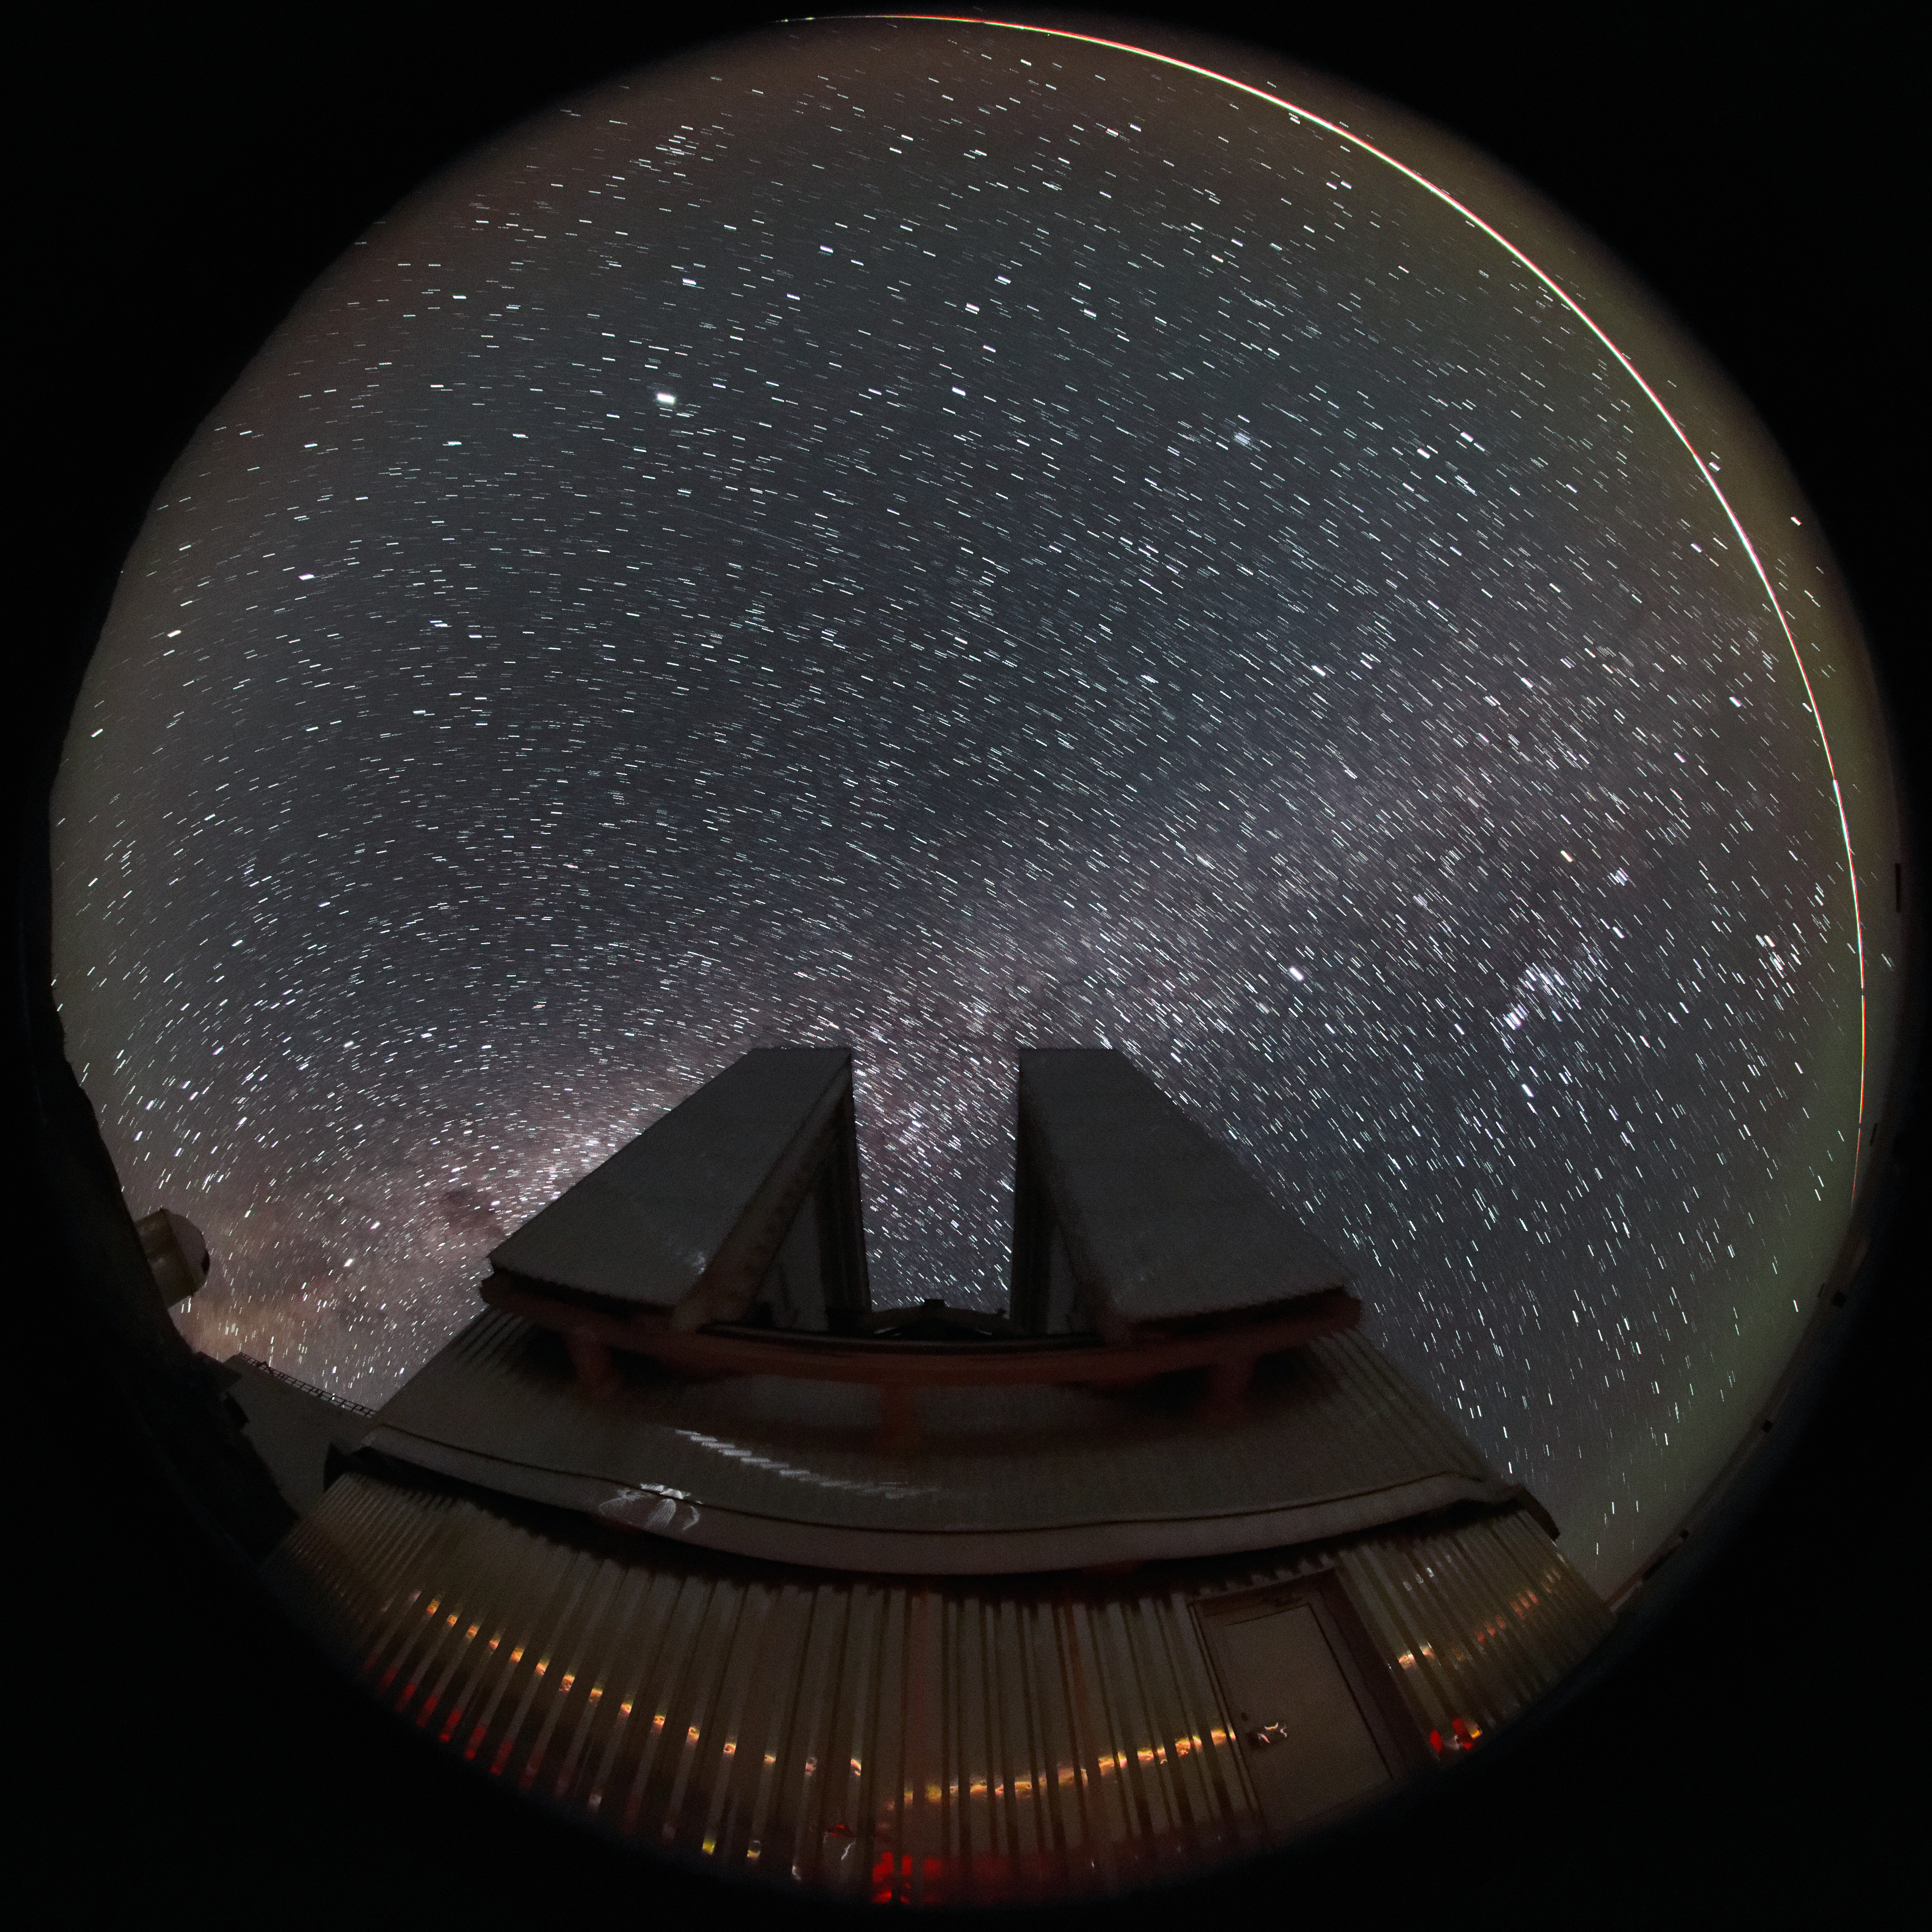

The sky above La Silla

The sky above the 3.58-metre New Technology Telescope (NTT) in La Silla, Chile.

Credit: ESO/A. Santerne